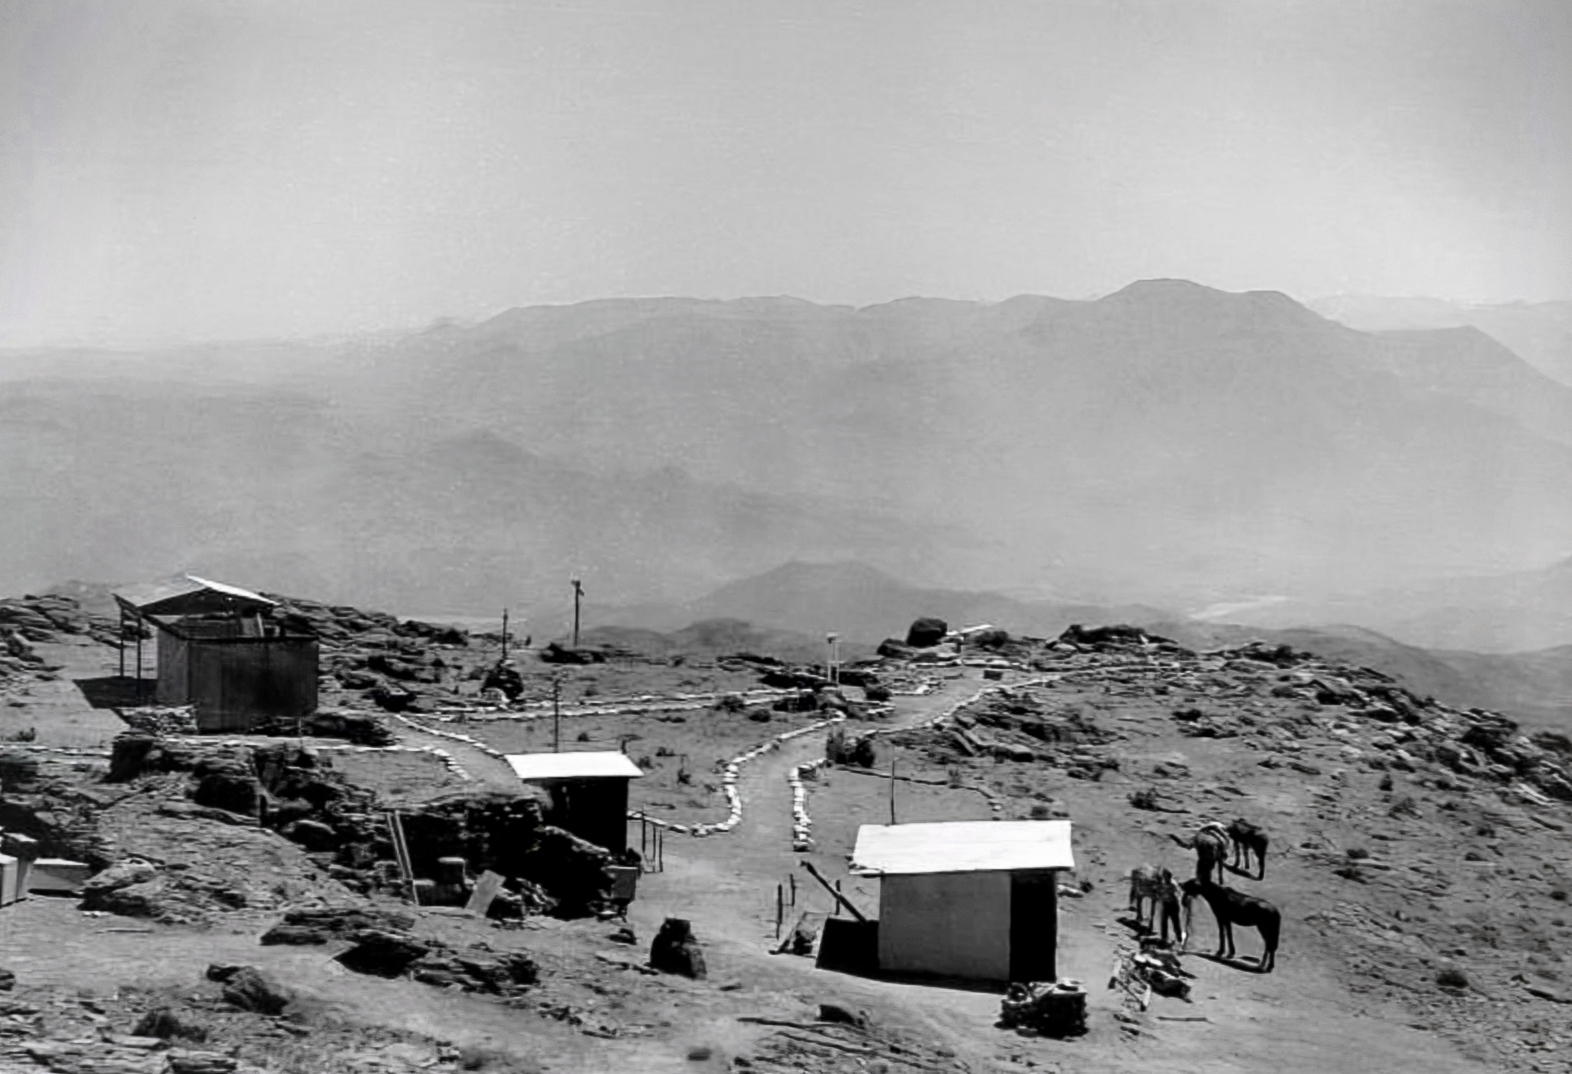

Construction on Cerro Tololo 1963

Site for a new observatory.

Credit: NOIRLab/NSF/AURA